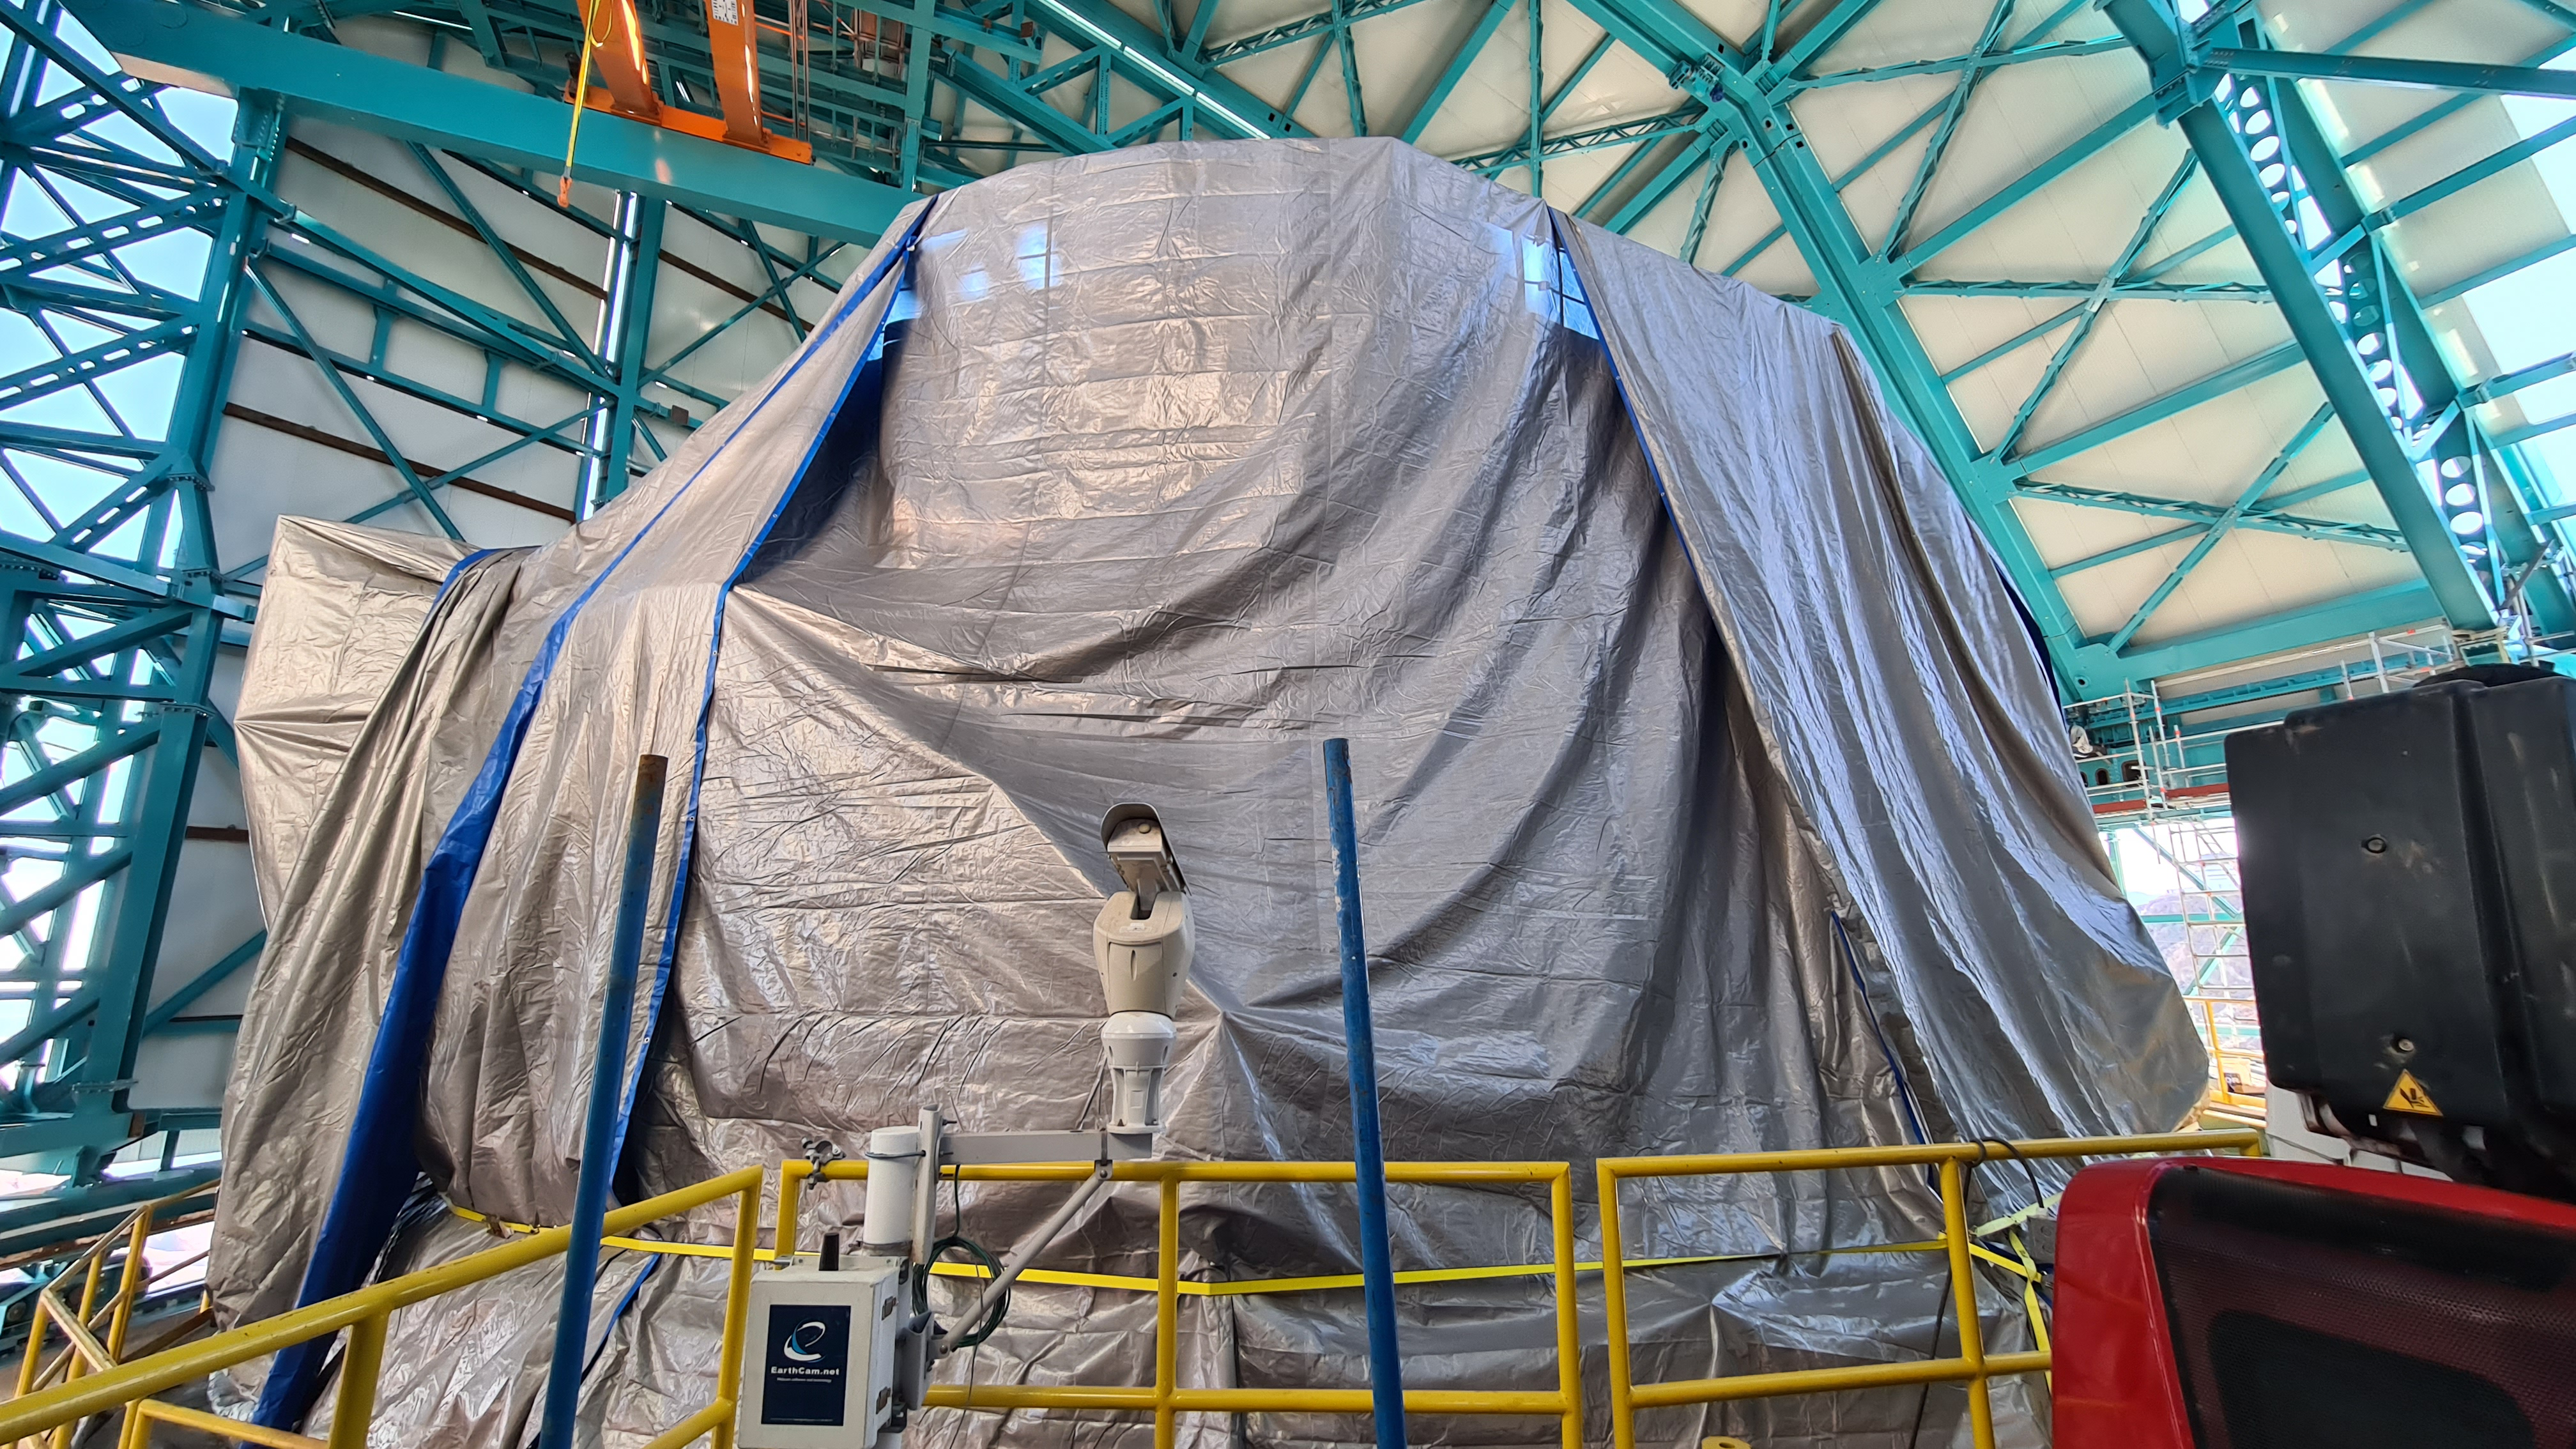

Summit Inspection May 26, 2020

A regular inspection of the Cerro Pachón construction site took place on May 26th. This visit included more work on the Dome and a detailed inspection of Telescope Mount Assembly (TMA) stored materials, as requested by TMA vendor Asturfeito.

Credit: Rubin Observatory/NSF/AURA